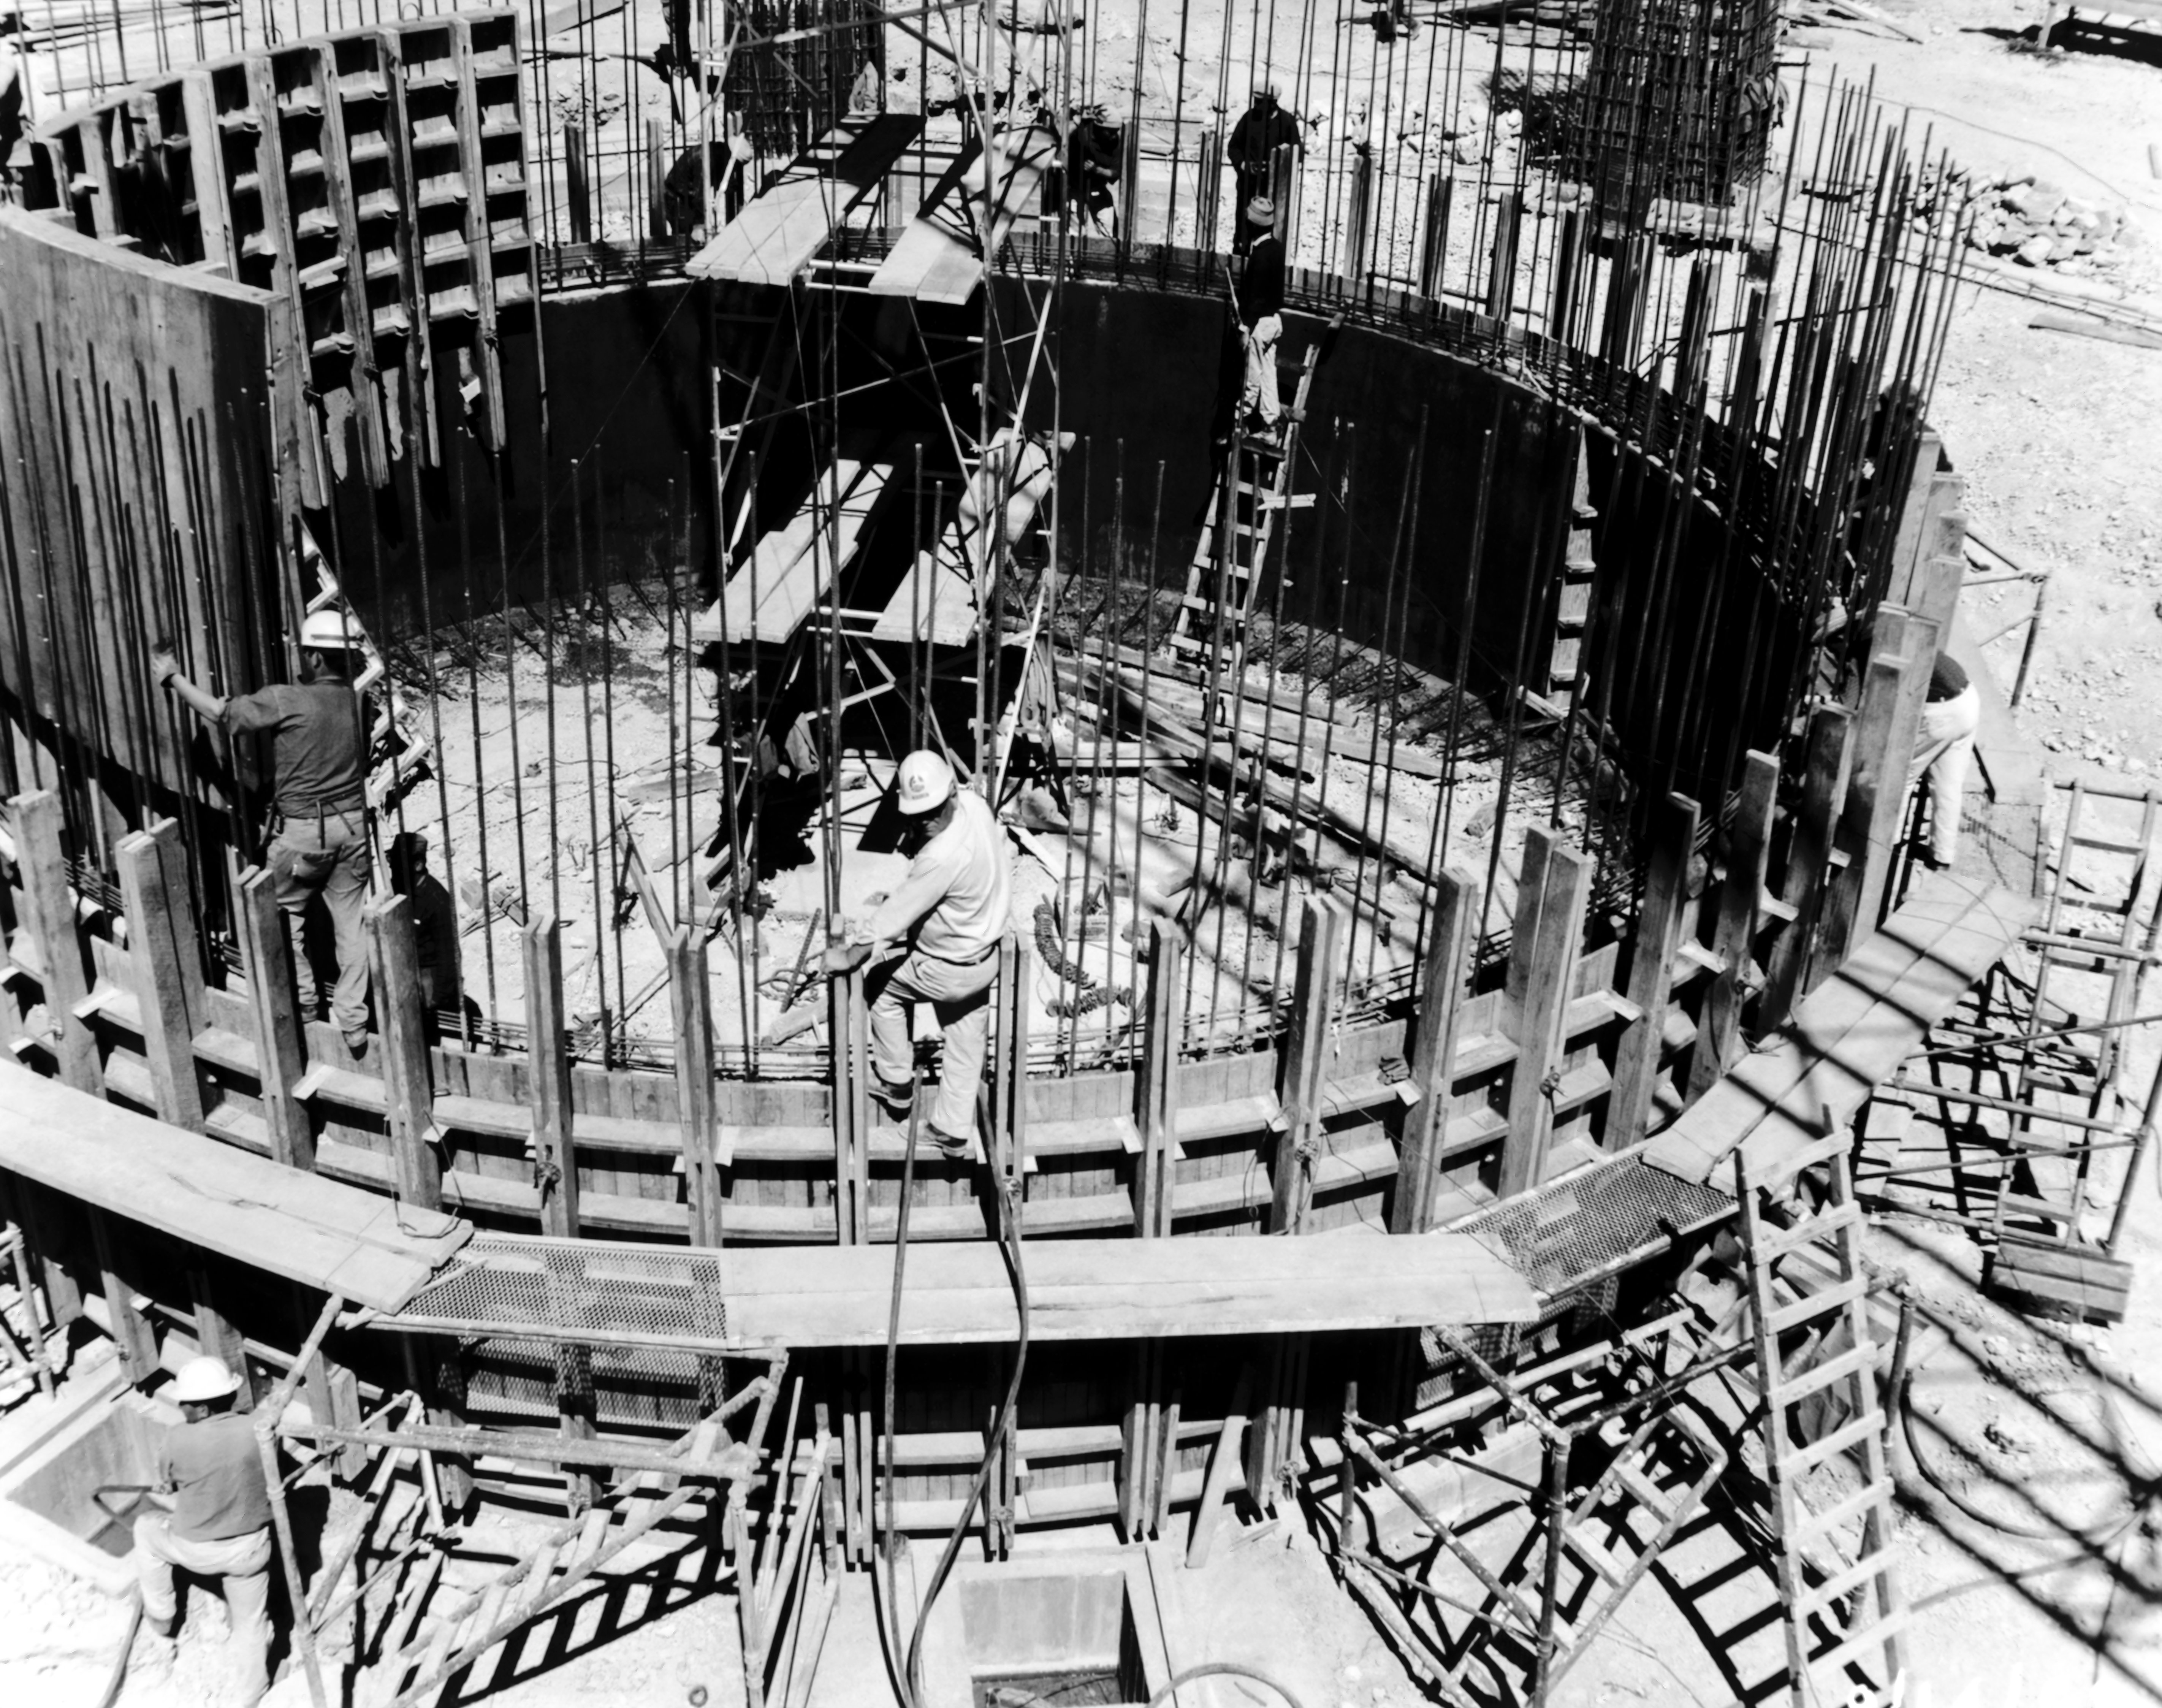

CTIO History - Construction on Víctor M. Blanco 4-meter Telescope

A historical photo of the construction of the Víctor M. Blanco 4-meter Telescope at Cerro Tololo Inter-American Observatory (CTIO), a Program of NSF NOIRLab, in Chile.

This image is part of NSF NOIRLab’s historical archives.

Credit: CTIO/NOIRLab/NSF/AURA/R. González